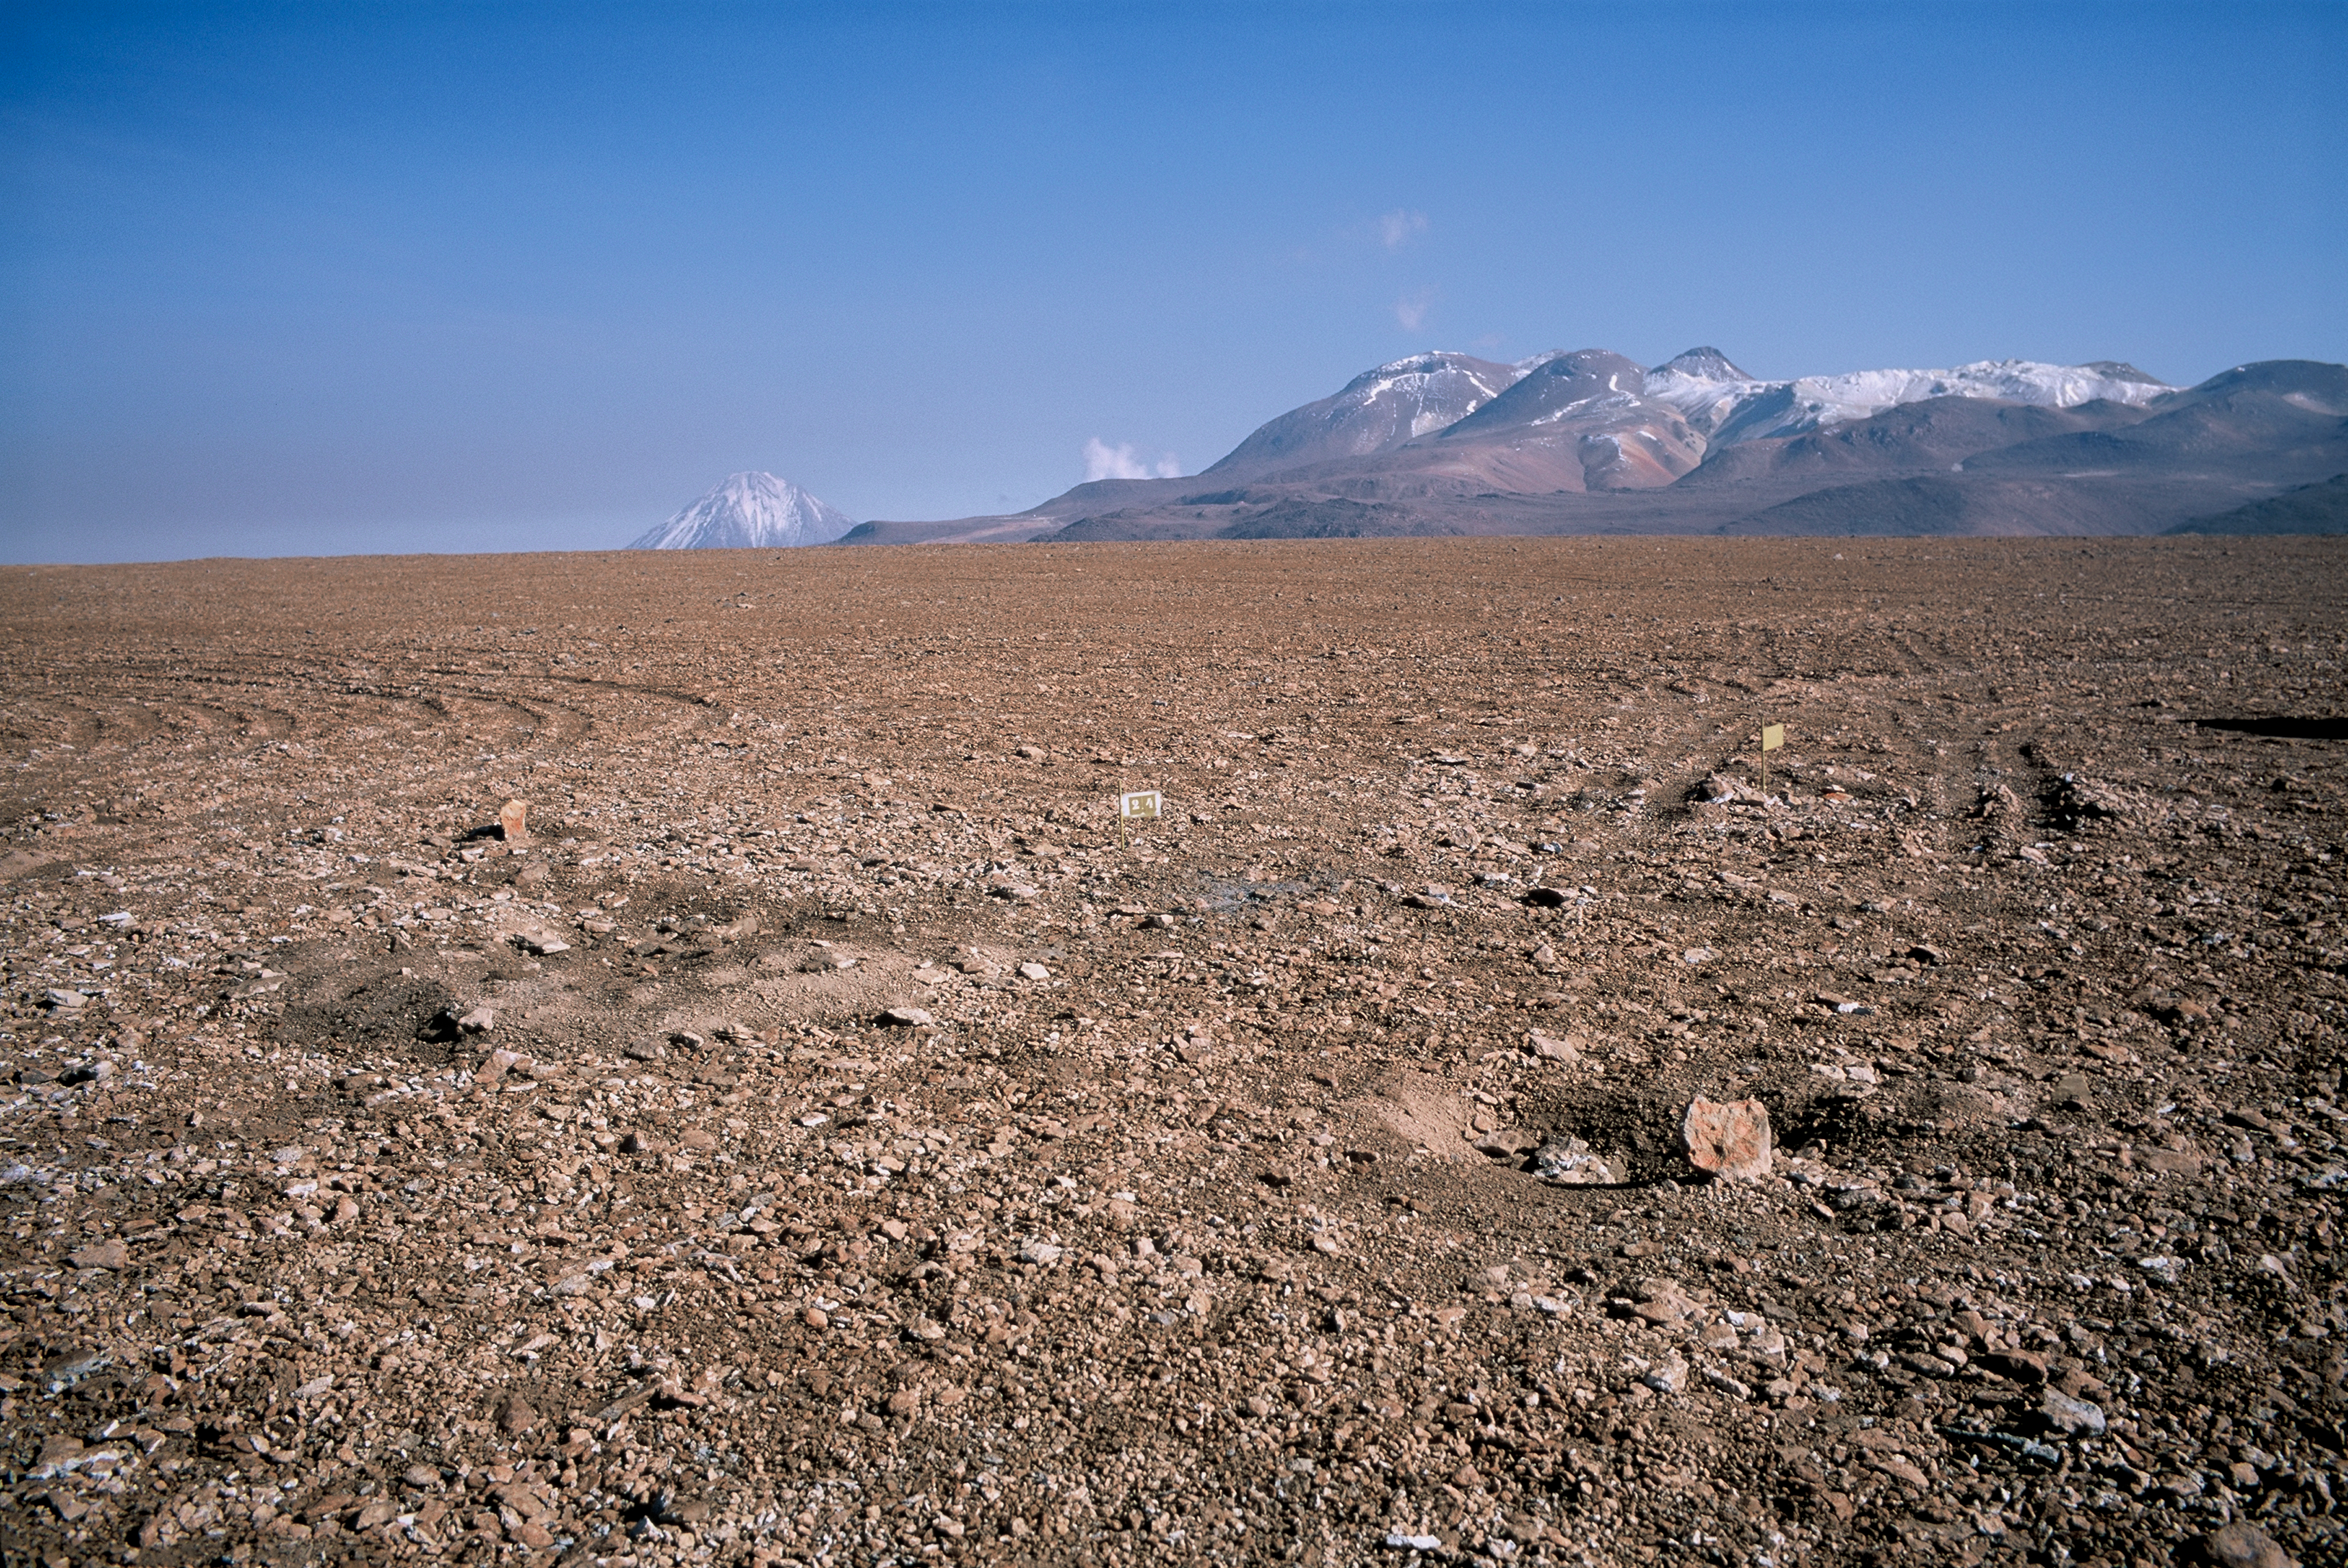

Future APEX site

Surveyors' marks for the APEX antenna at Chajnantor.

Credit: ESO/H.H.Heyer